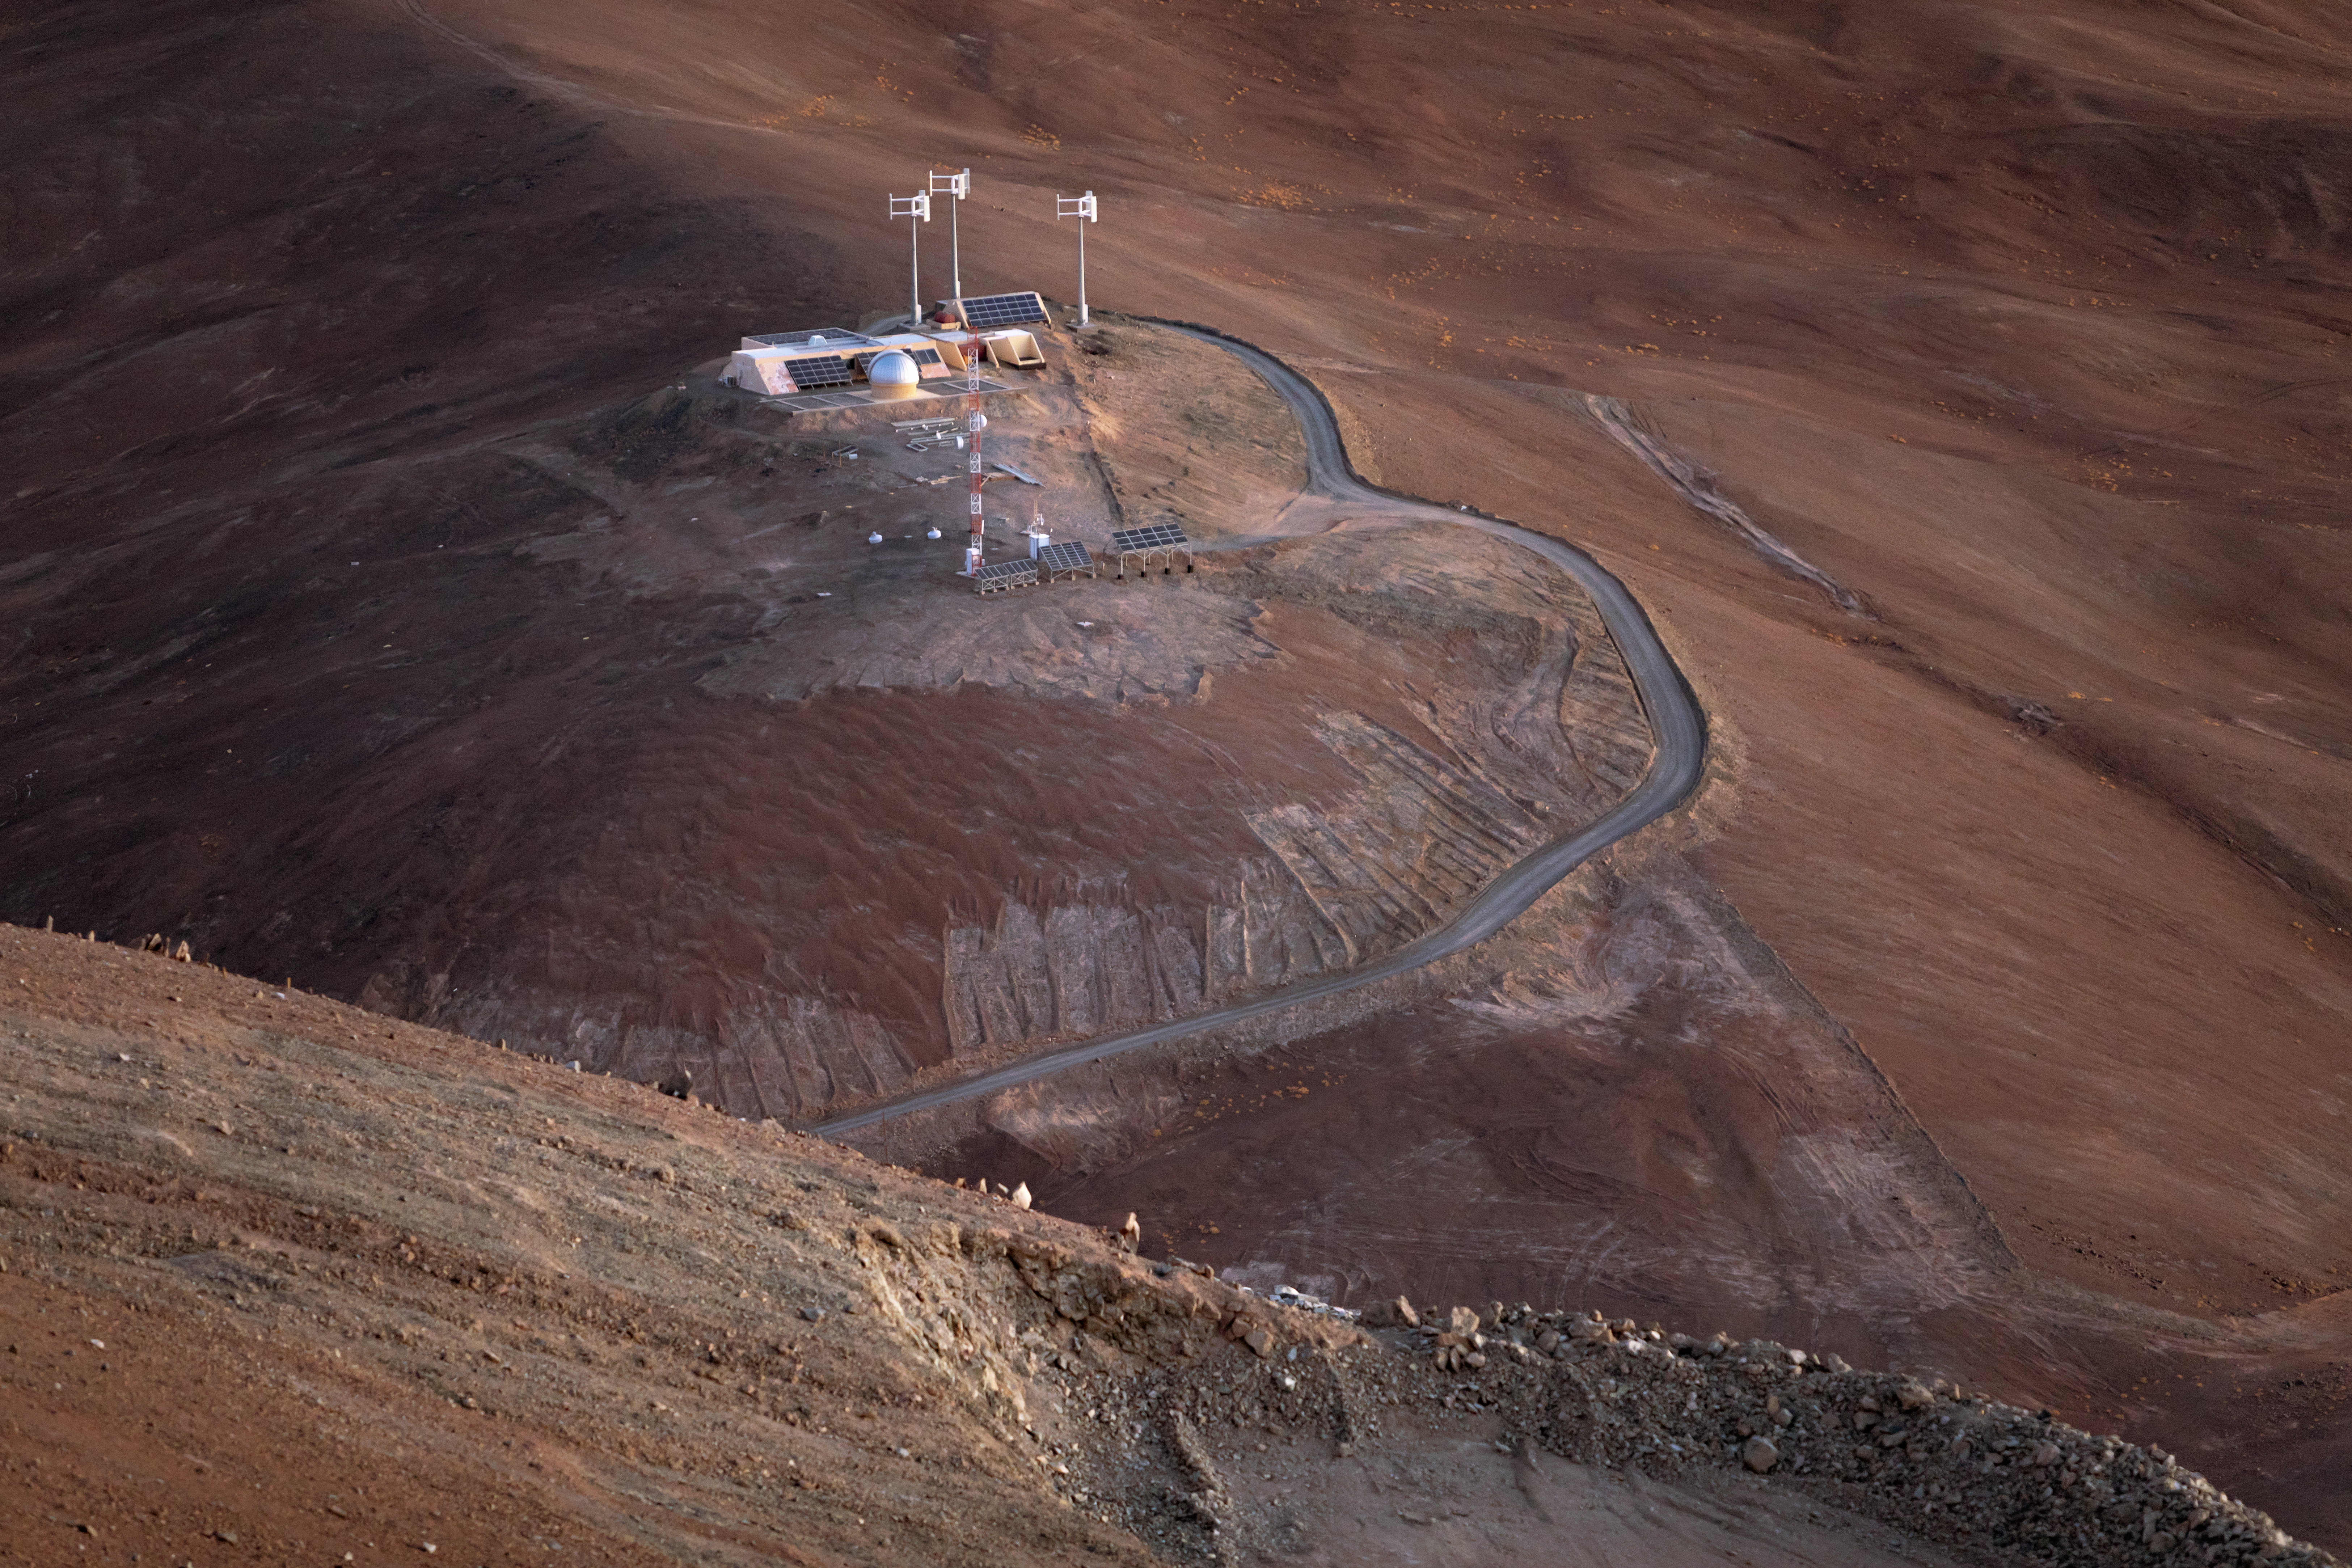

Solar power at Armazones

This view from Cerro Armazones, where ESO’s Extremely Large Telescope is being built, shows a small observatory site just by the feet of the mountain, and the solar arrays used to power it.

Credit: ESO/M. Zamani